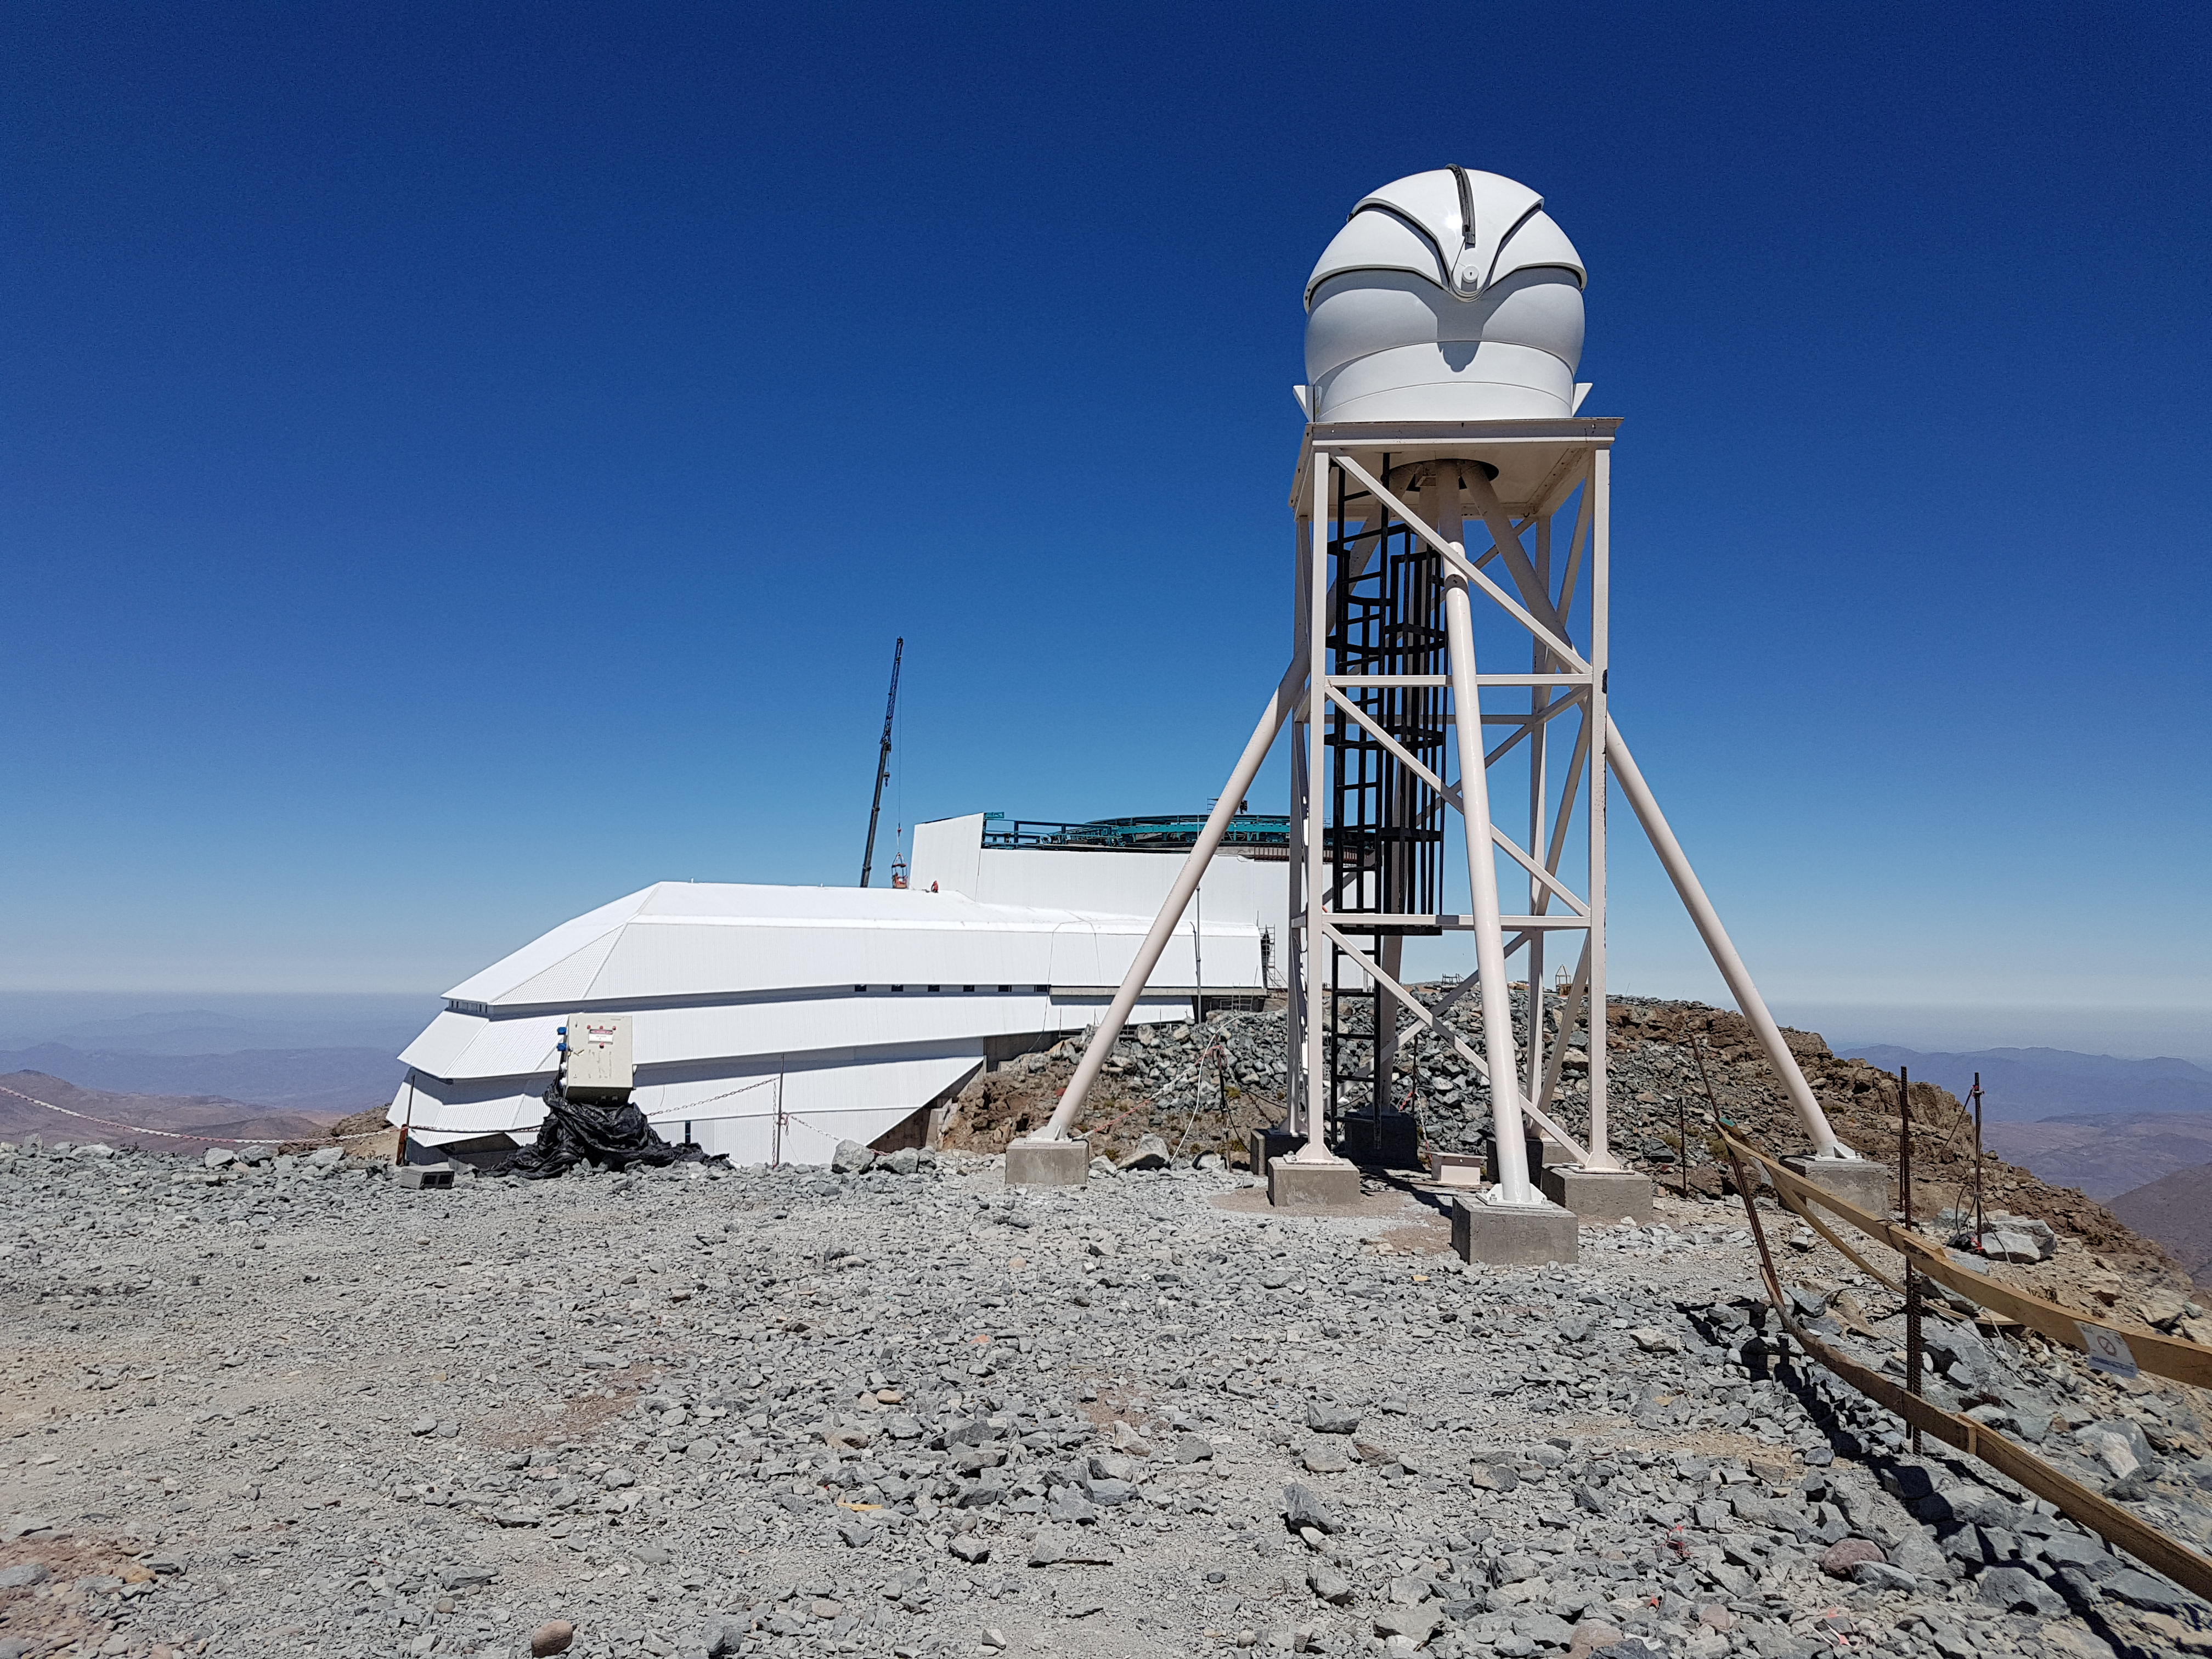

Summit Construction Update December 19

View of the LSST facility from the auxiliary telescope summit, showing the Differential Image Motion Monitor (DIMM) tower and dome enclosure.

Credit: Rubin Observatory/NSF/AURA